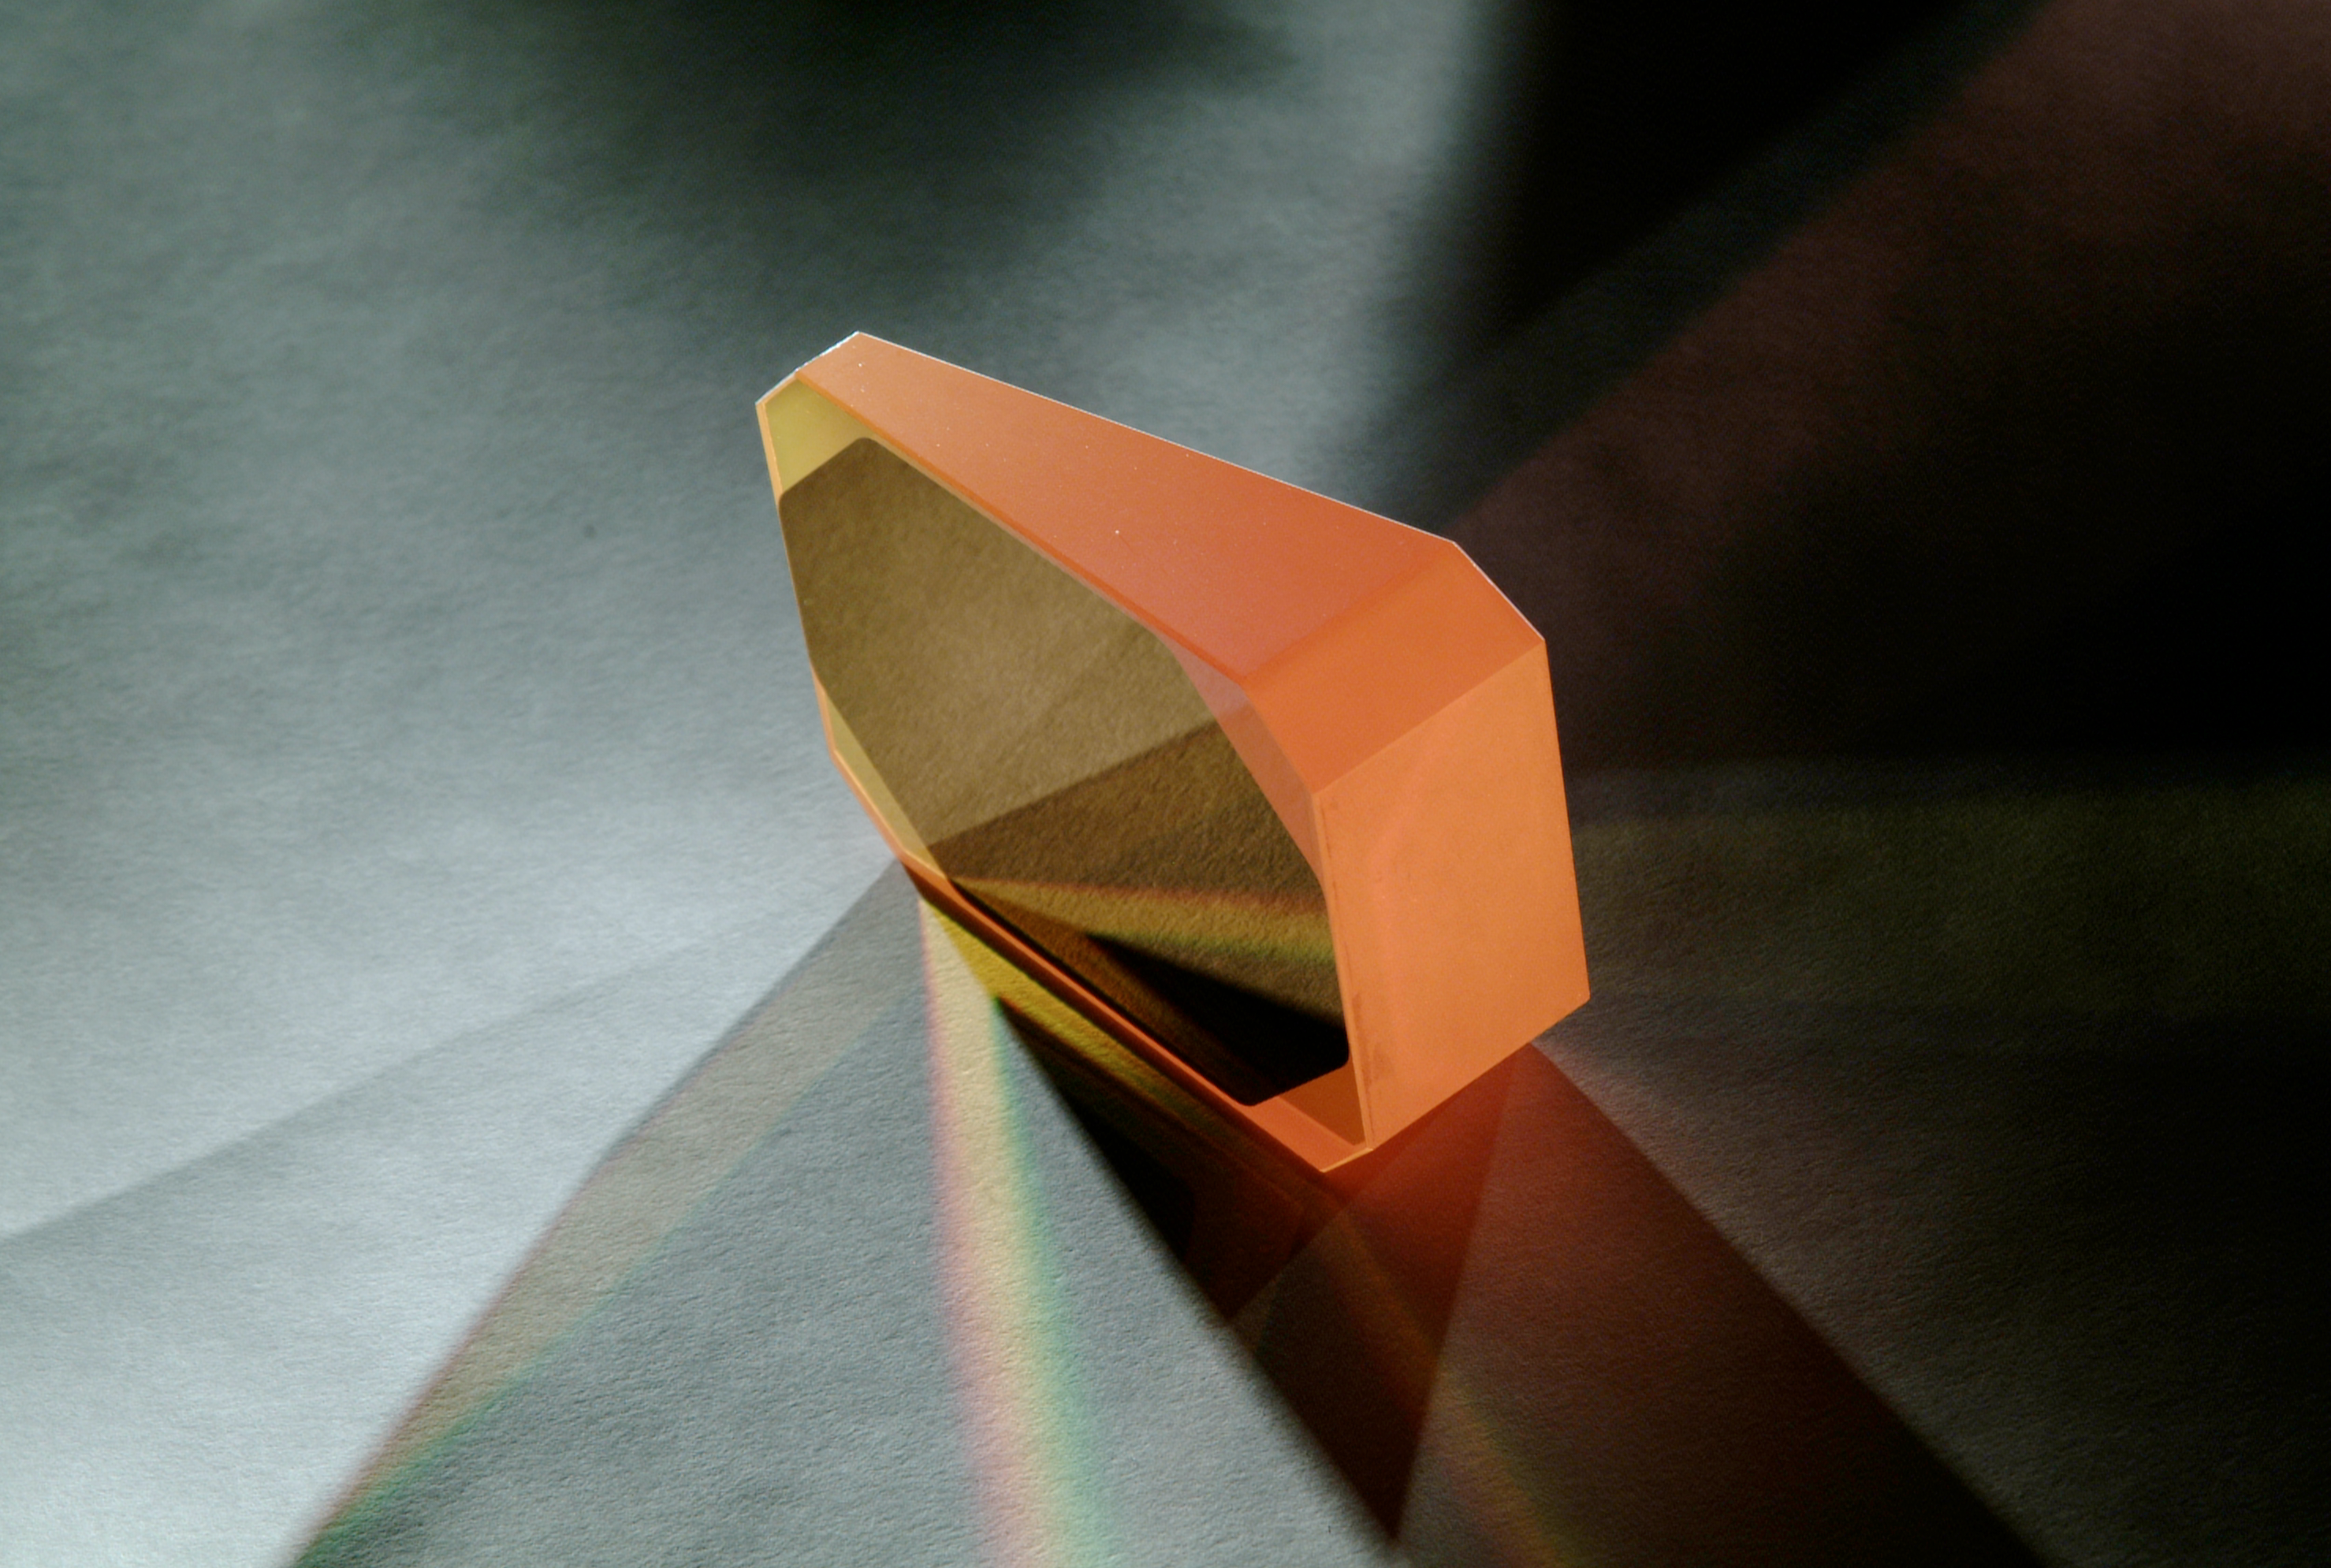

CRIRES prism

CRIRES prism. Image obtained in November 2002.

Credit: ESO